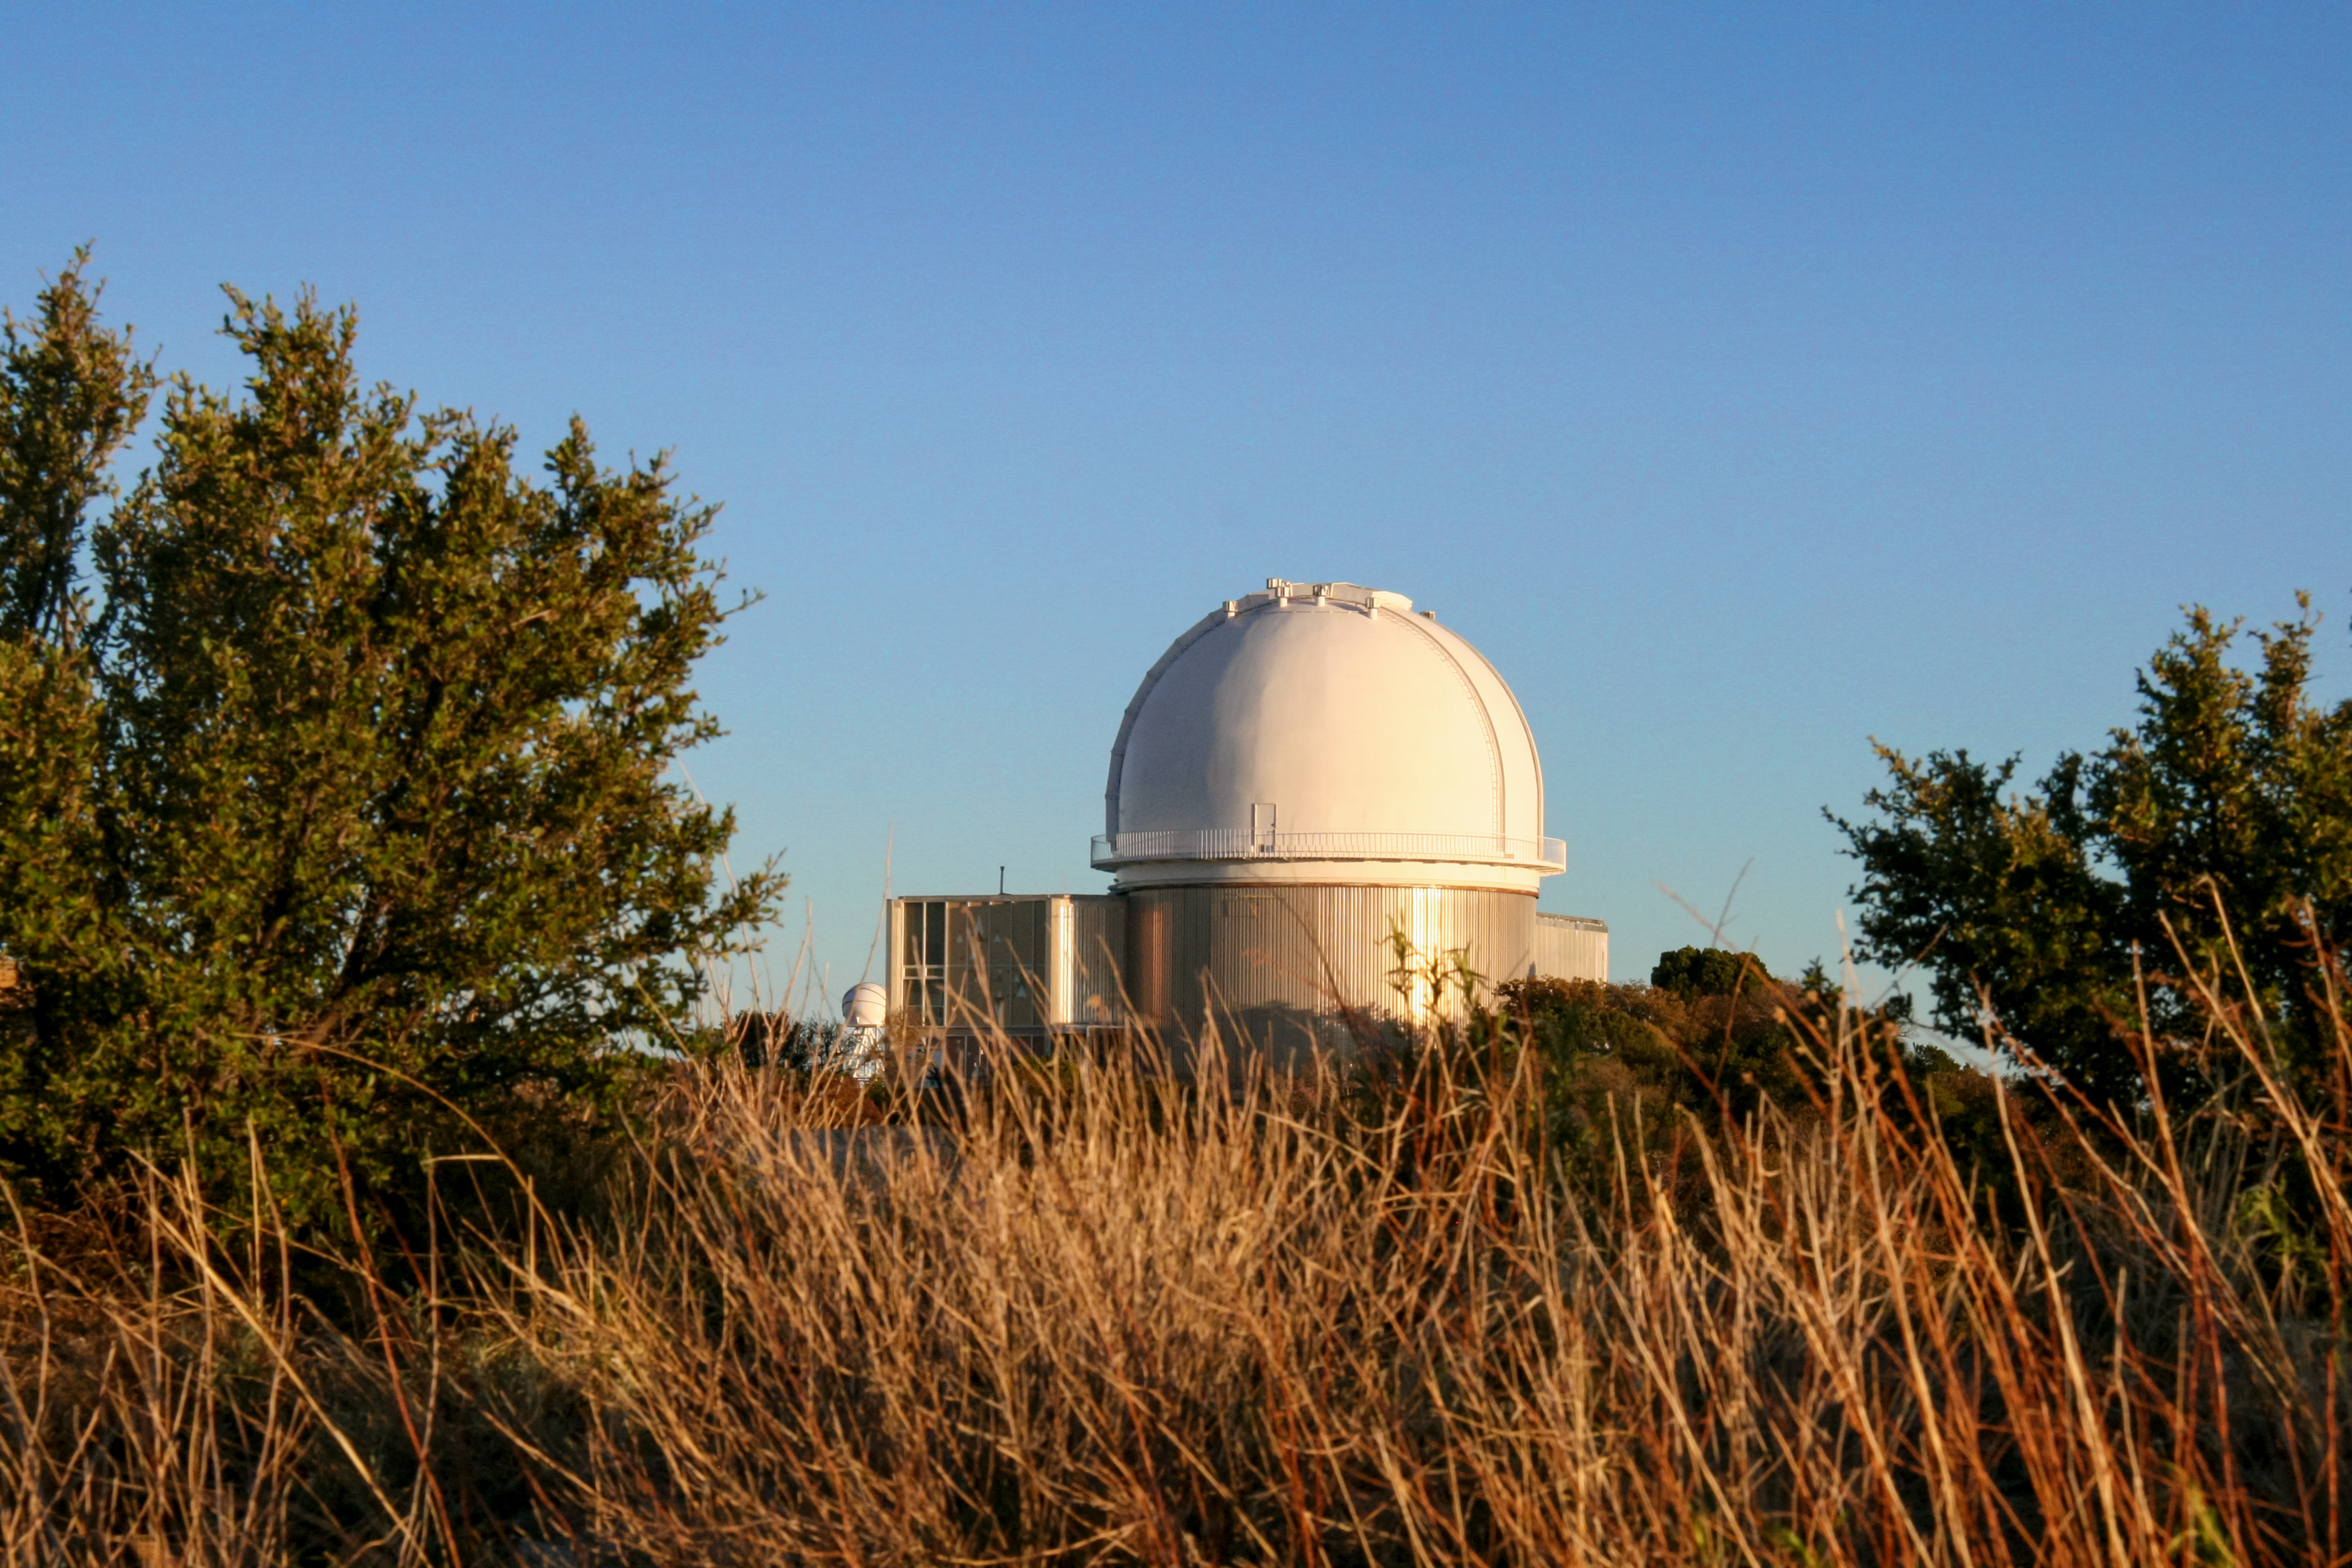

The KPNO 2.1-meter Telescope at Kitt Peak National Observatory

The KPNO 2.1-meter Telescope at Kitt Peak National Observatory in Tucson, AZ.

Credit: KPNO/NOIRLab/NSF/AURA/P. Marenfeld